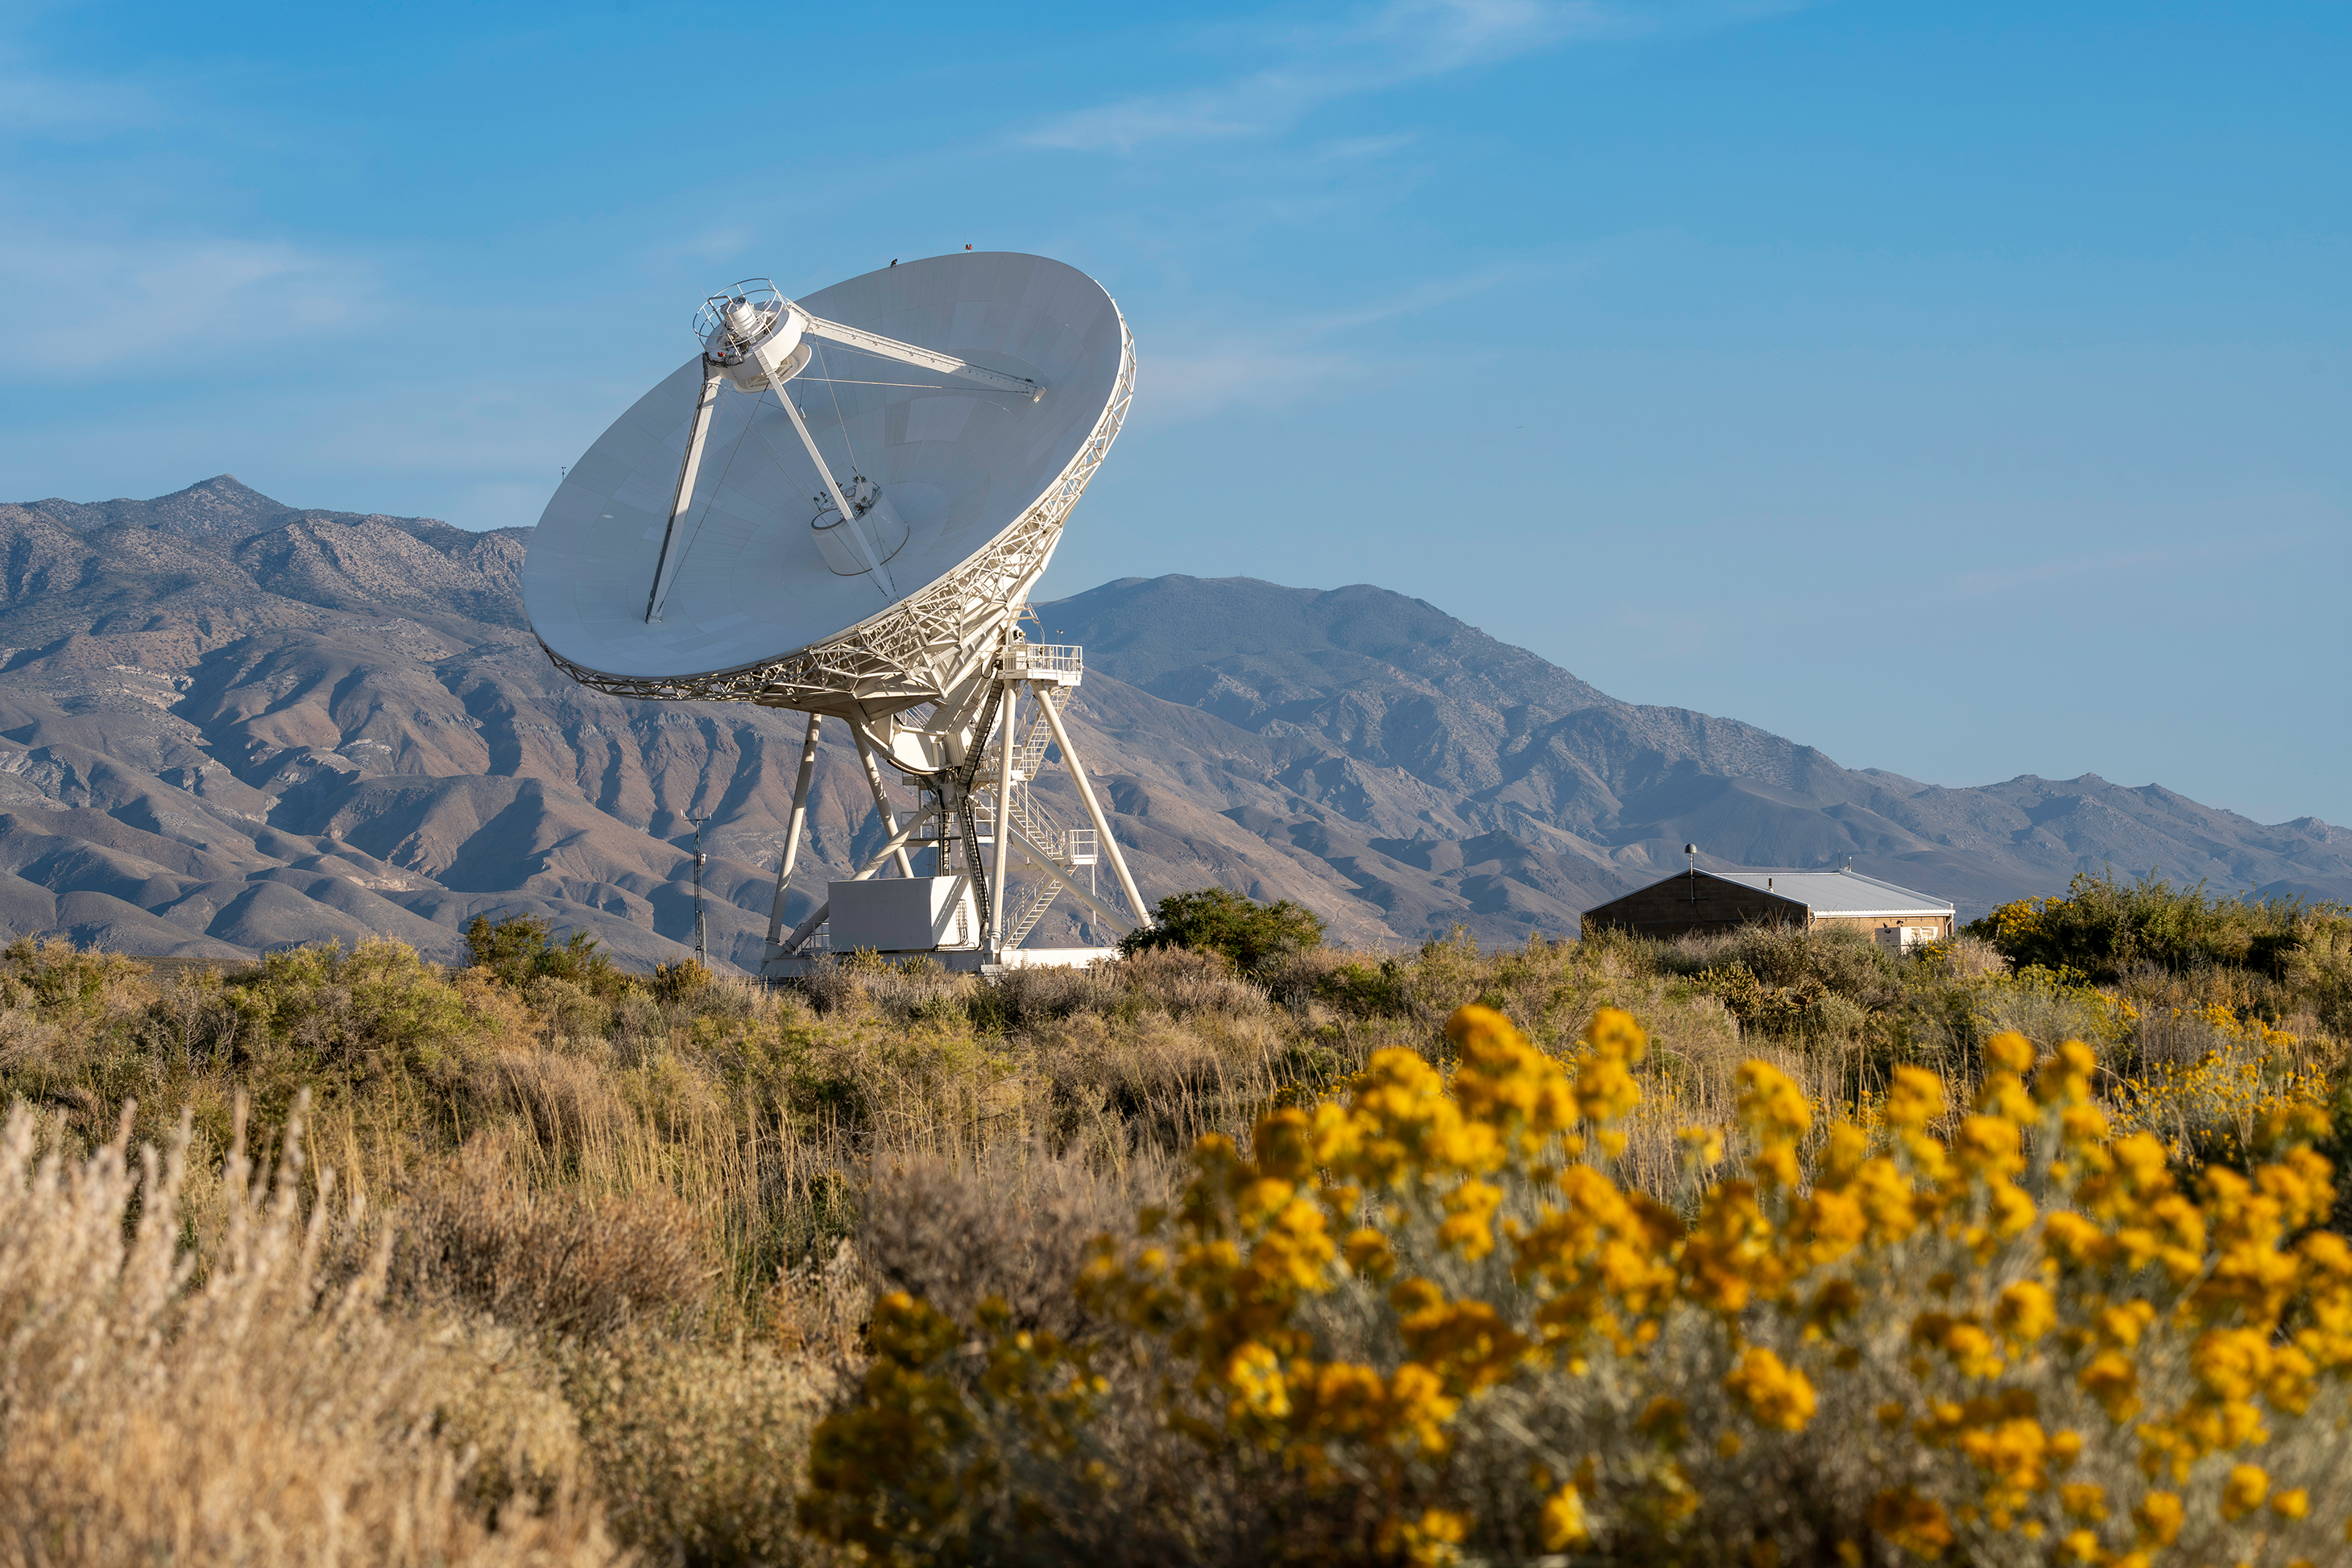

Owens Valley VLBA with Flowers

Credit: Jeff Hellerman" />